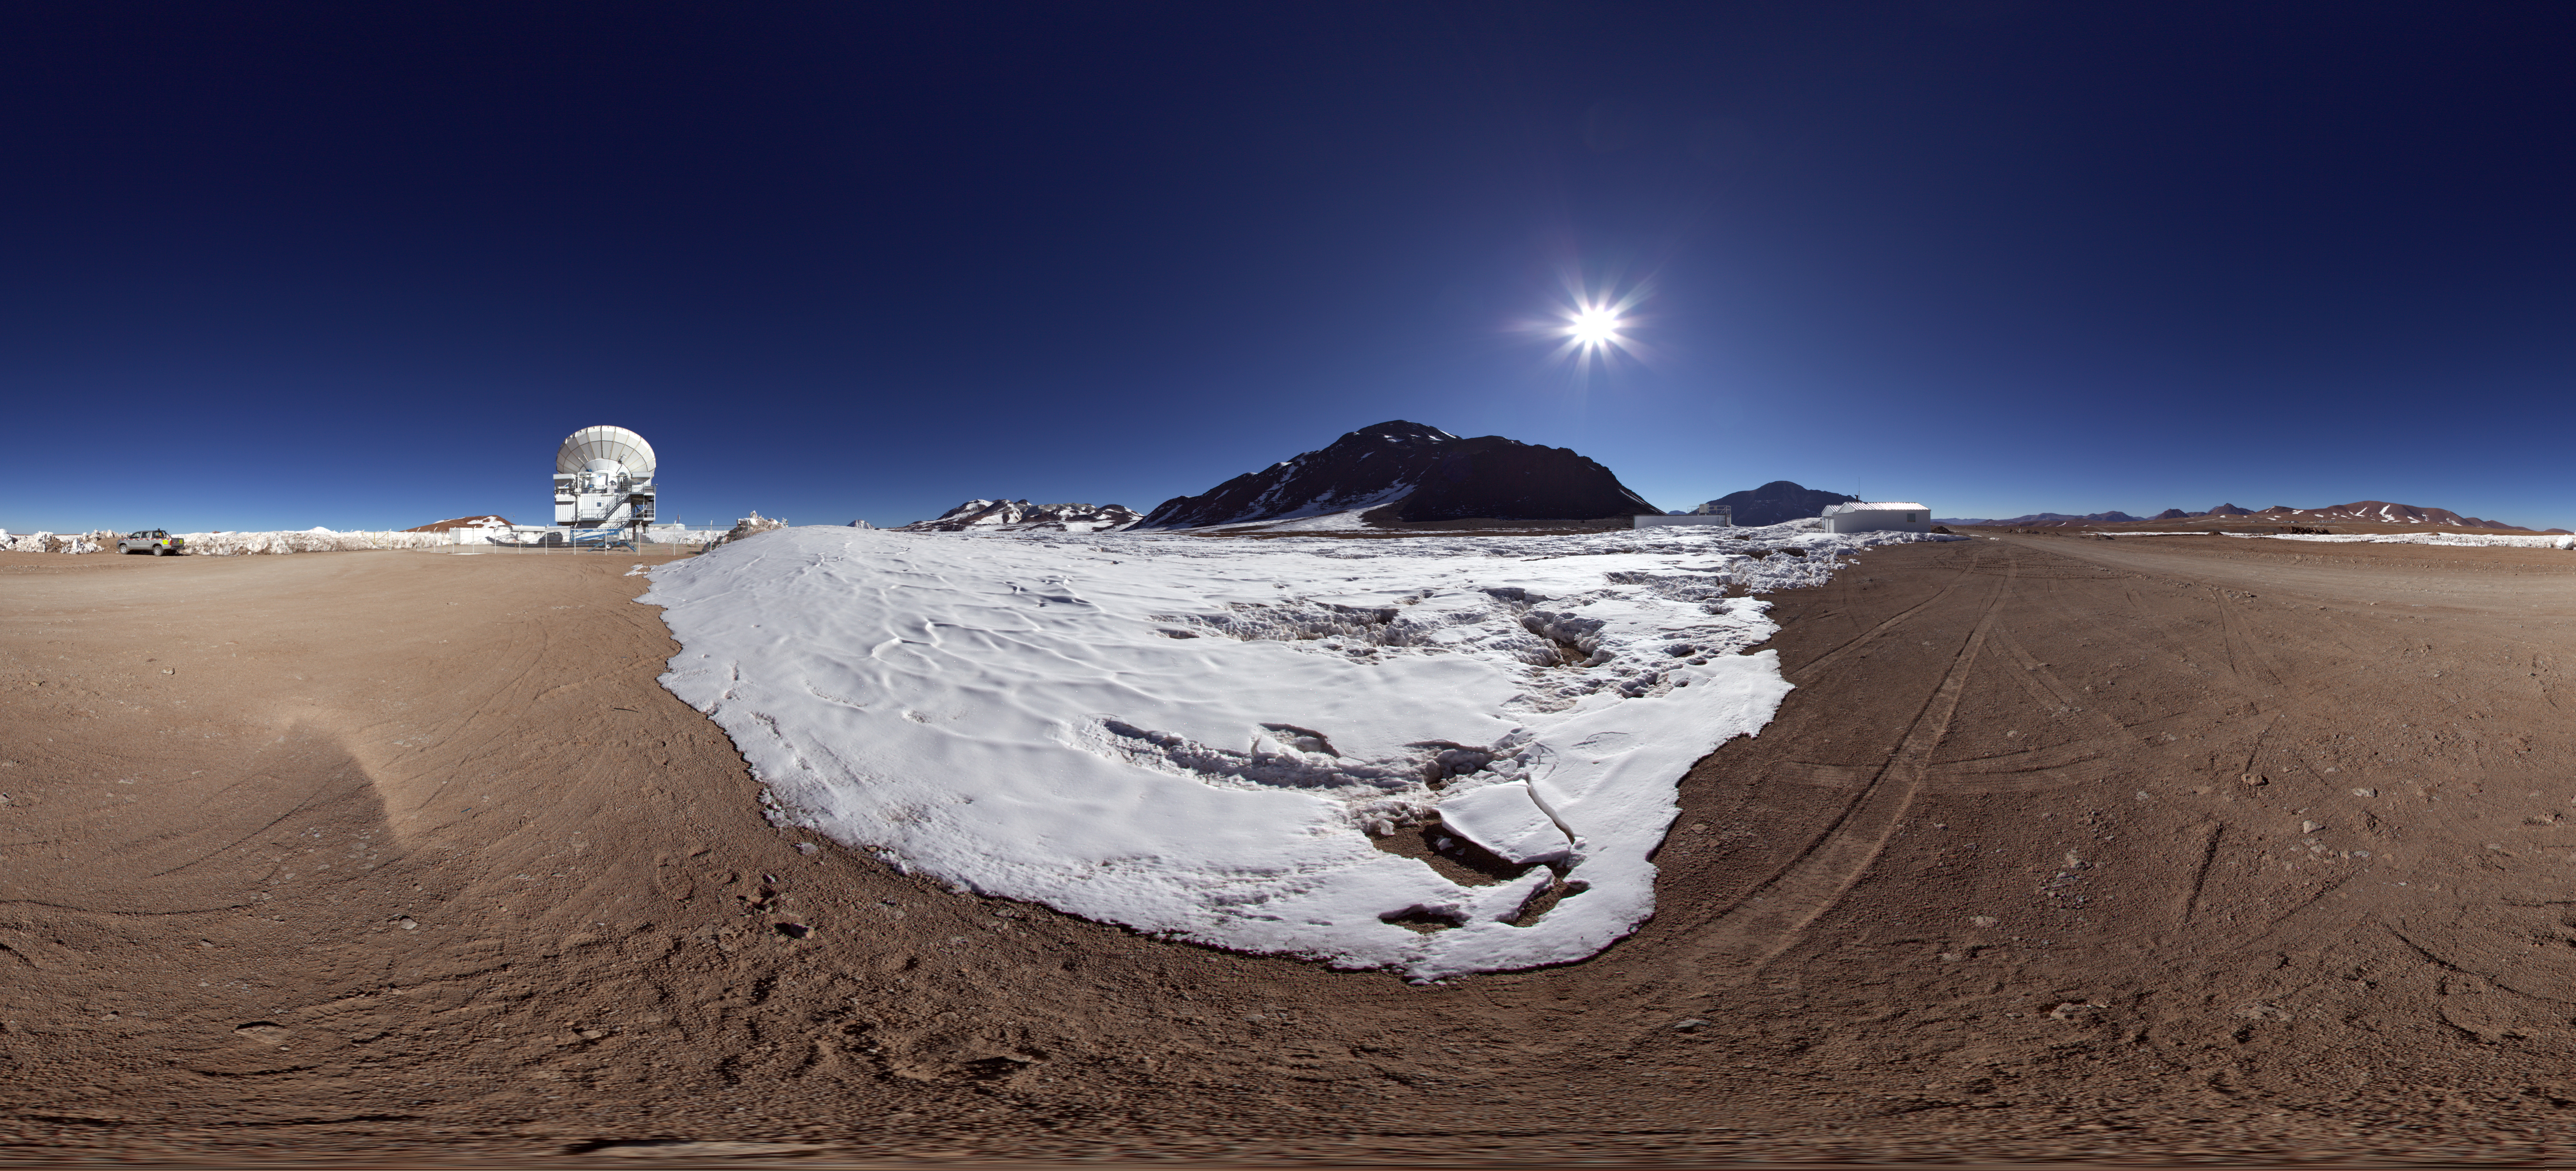

APEX outside distant panorama

In the distance of this 360 degree panorama image the Atacama Pathfinder Experiment (APEX) can be seen. APEX is a 12-metre diameter antenna located at an altitude of 5100 metres, on the Chajnantor plateau in Chile’s Atacama region. The antenna observes the Universe at millimetre and submillimetre wavelengths.

Credit: ESO